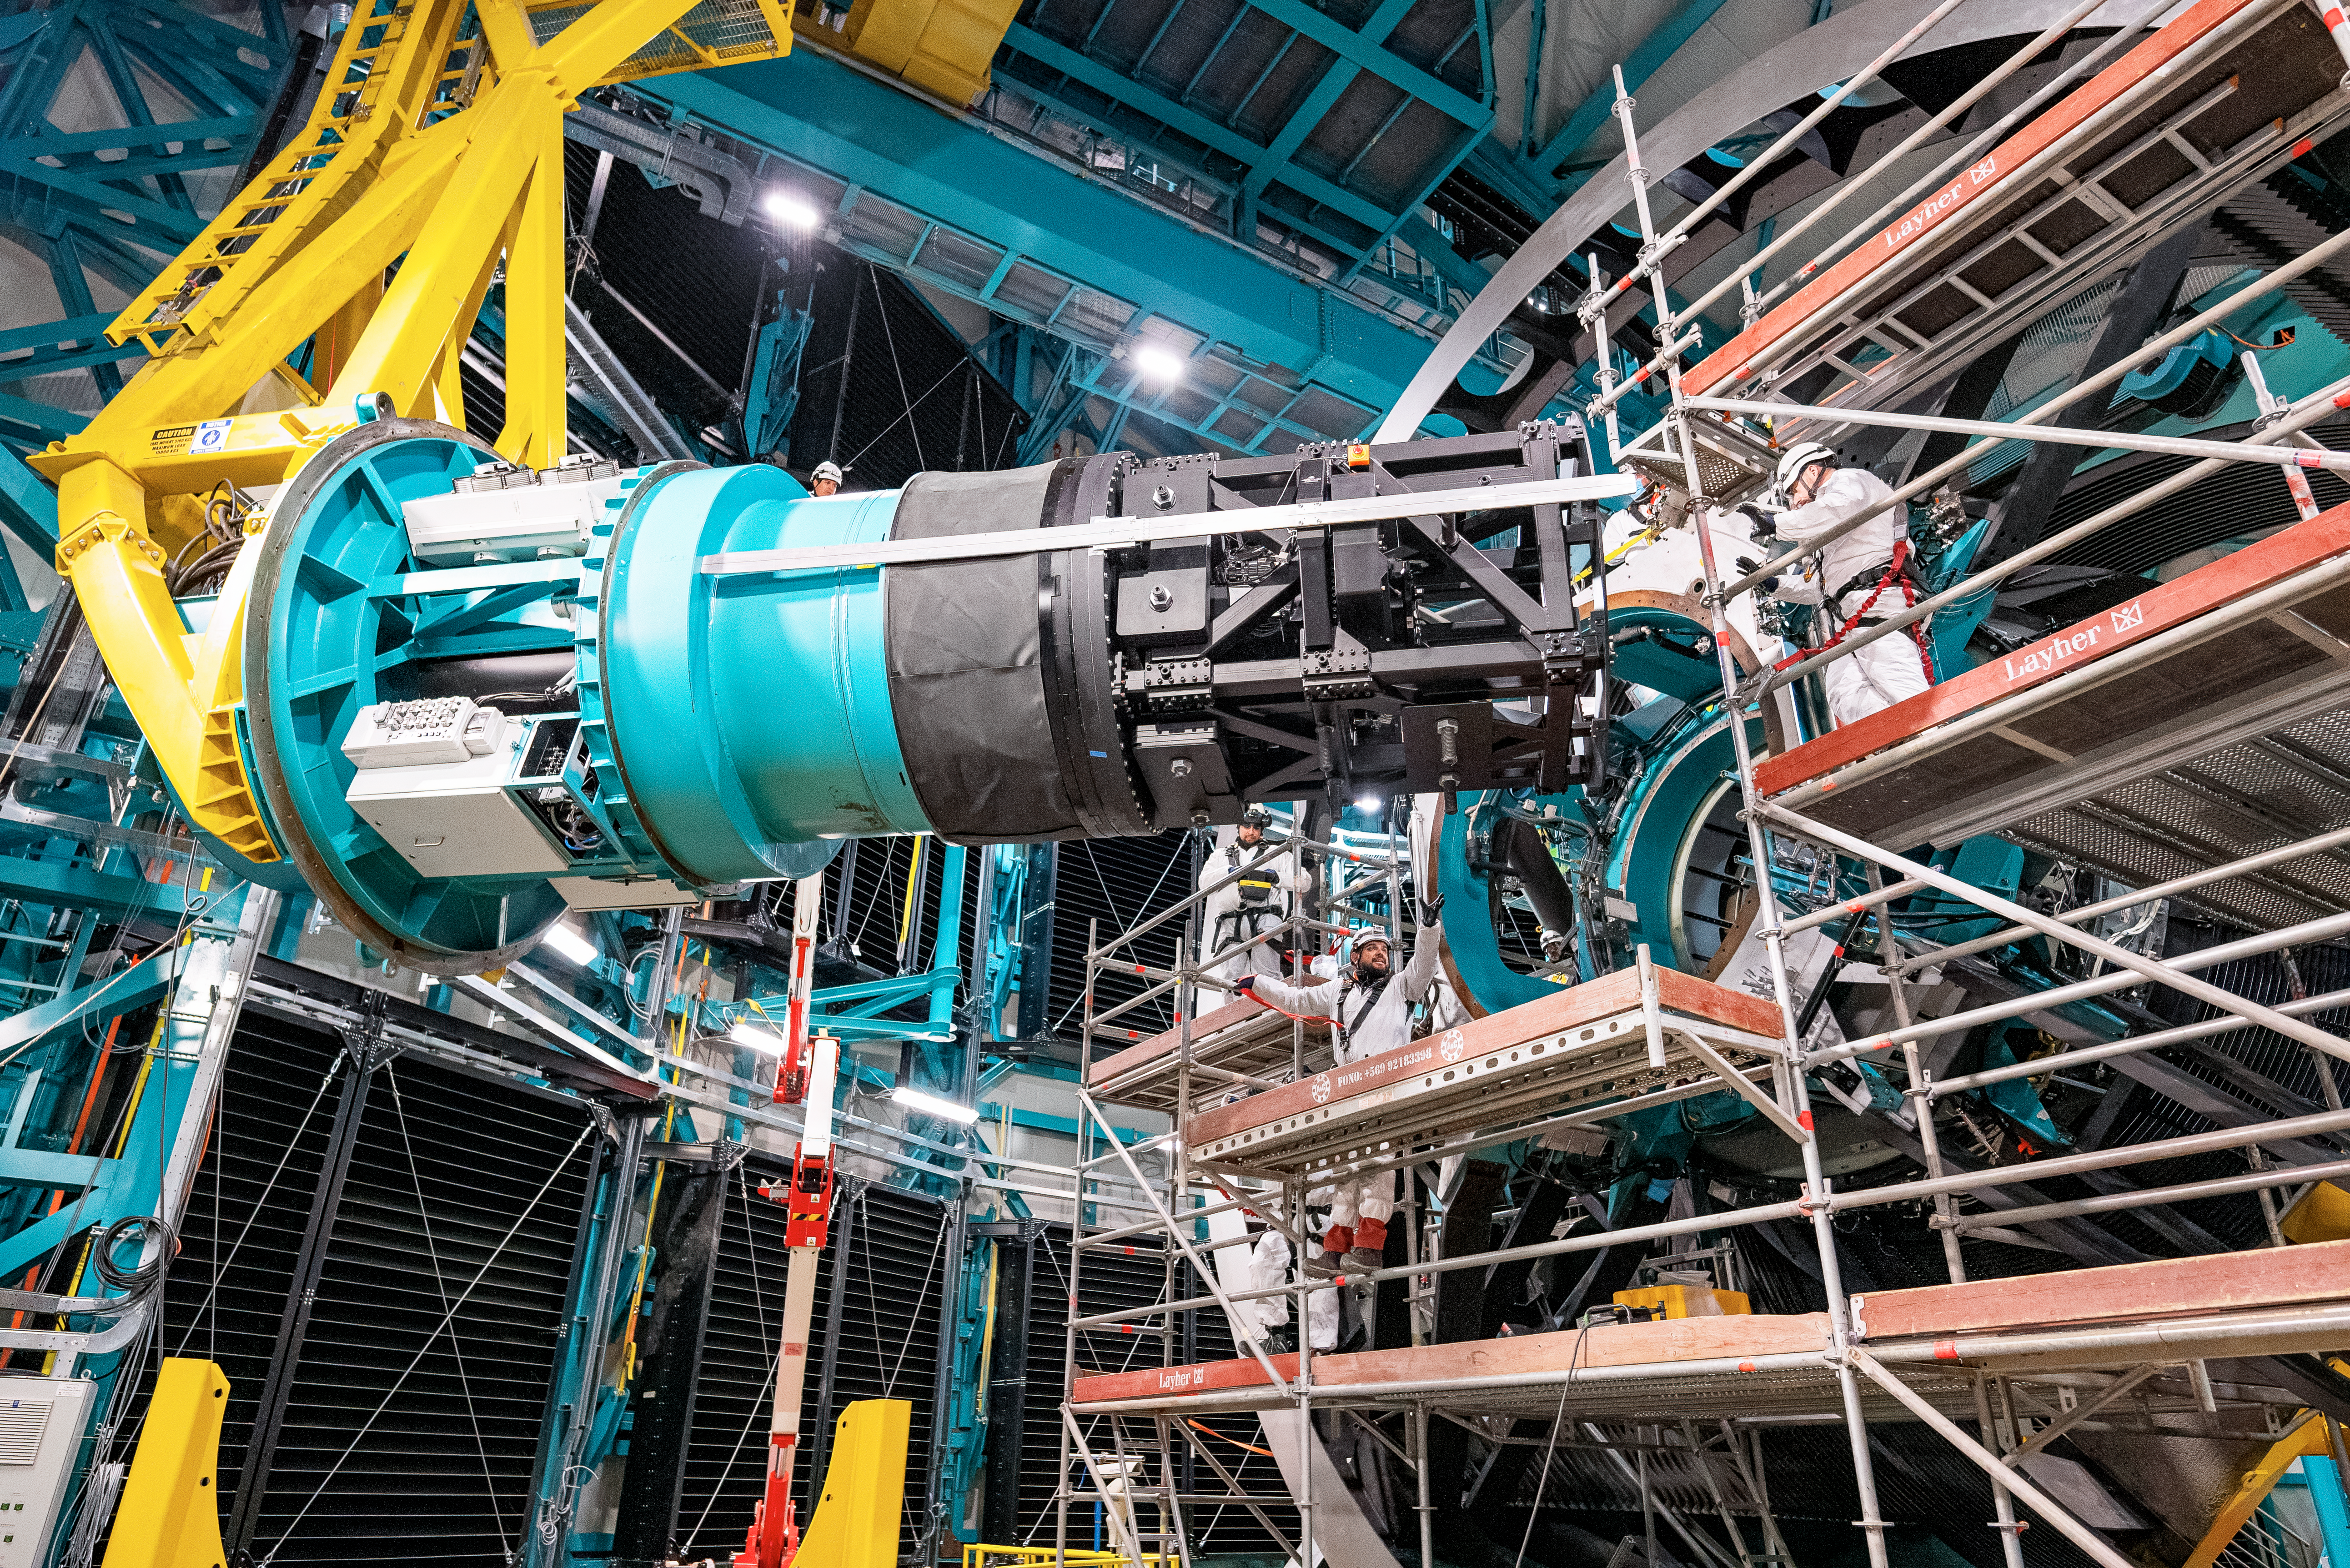

Rubin ComCam Install

Comcam Friday 23

Credit: Rubin Observatory/NSF/AURA/H. Stockebrand